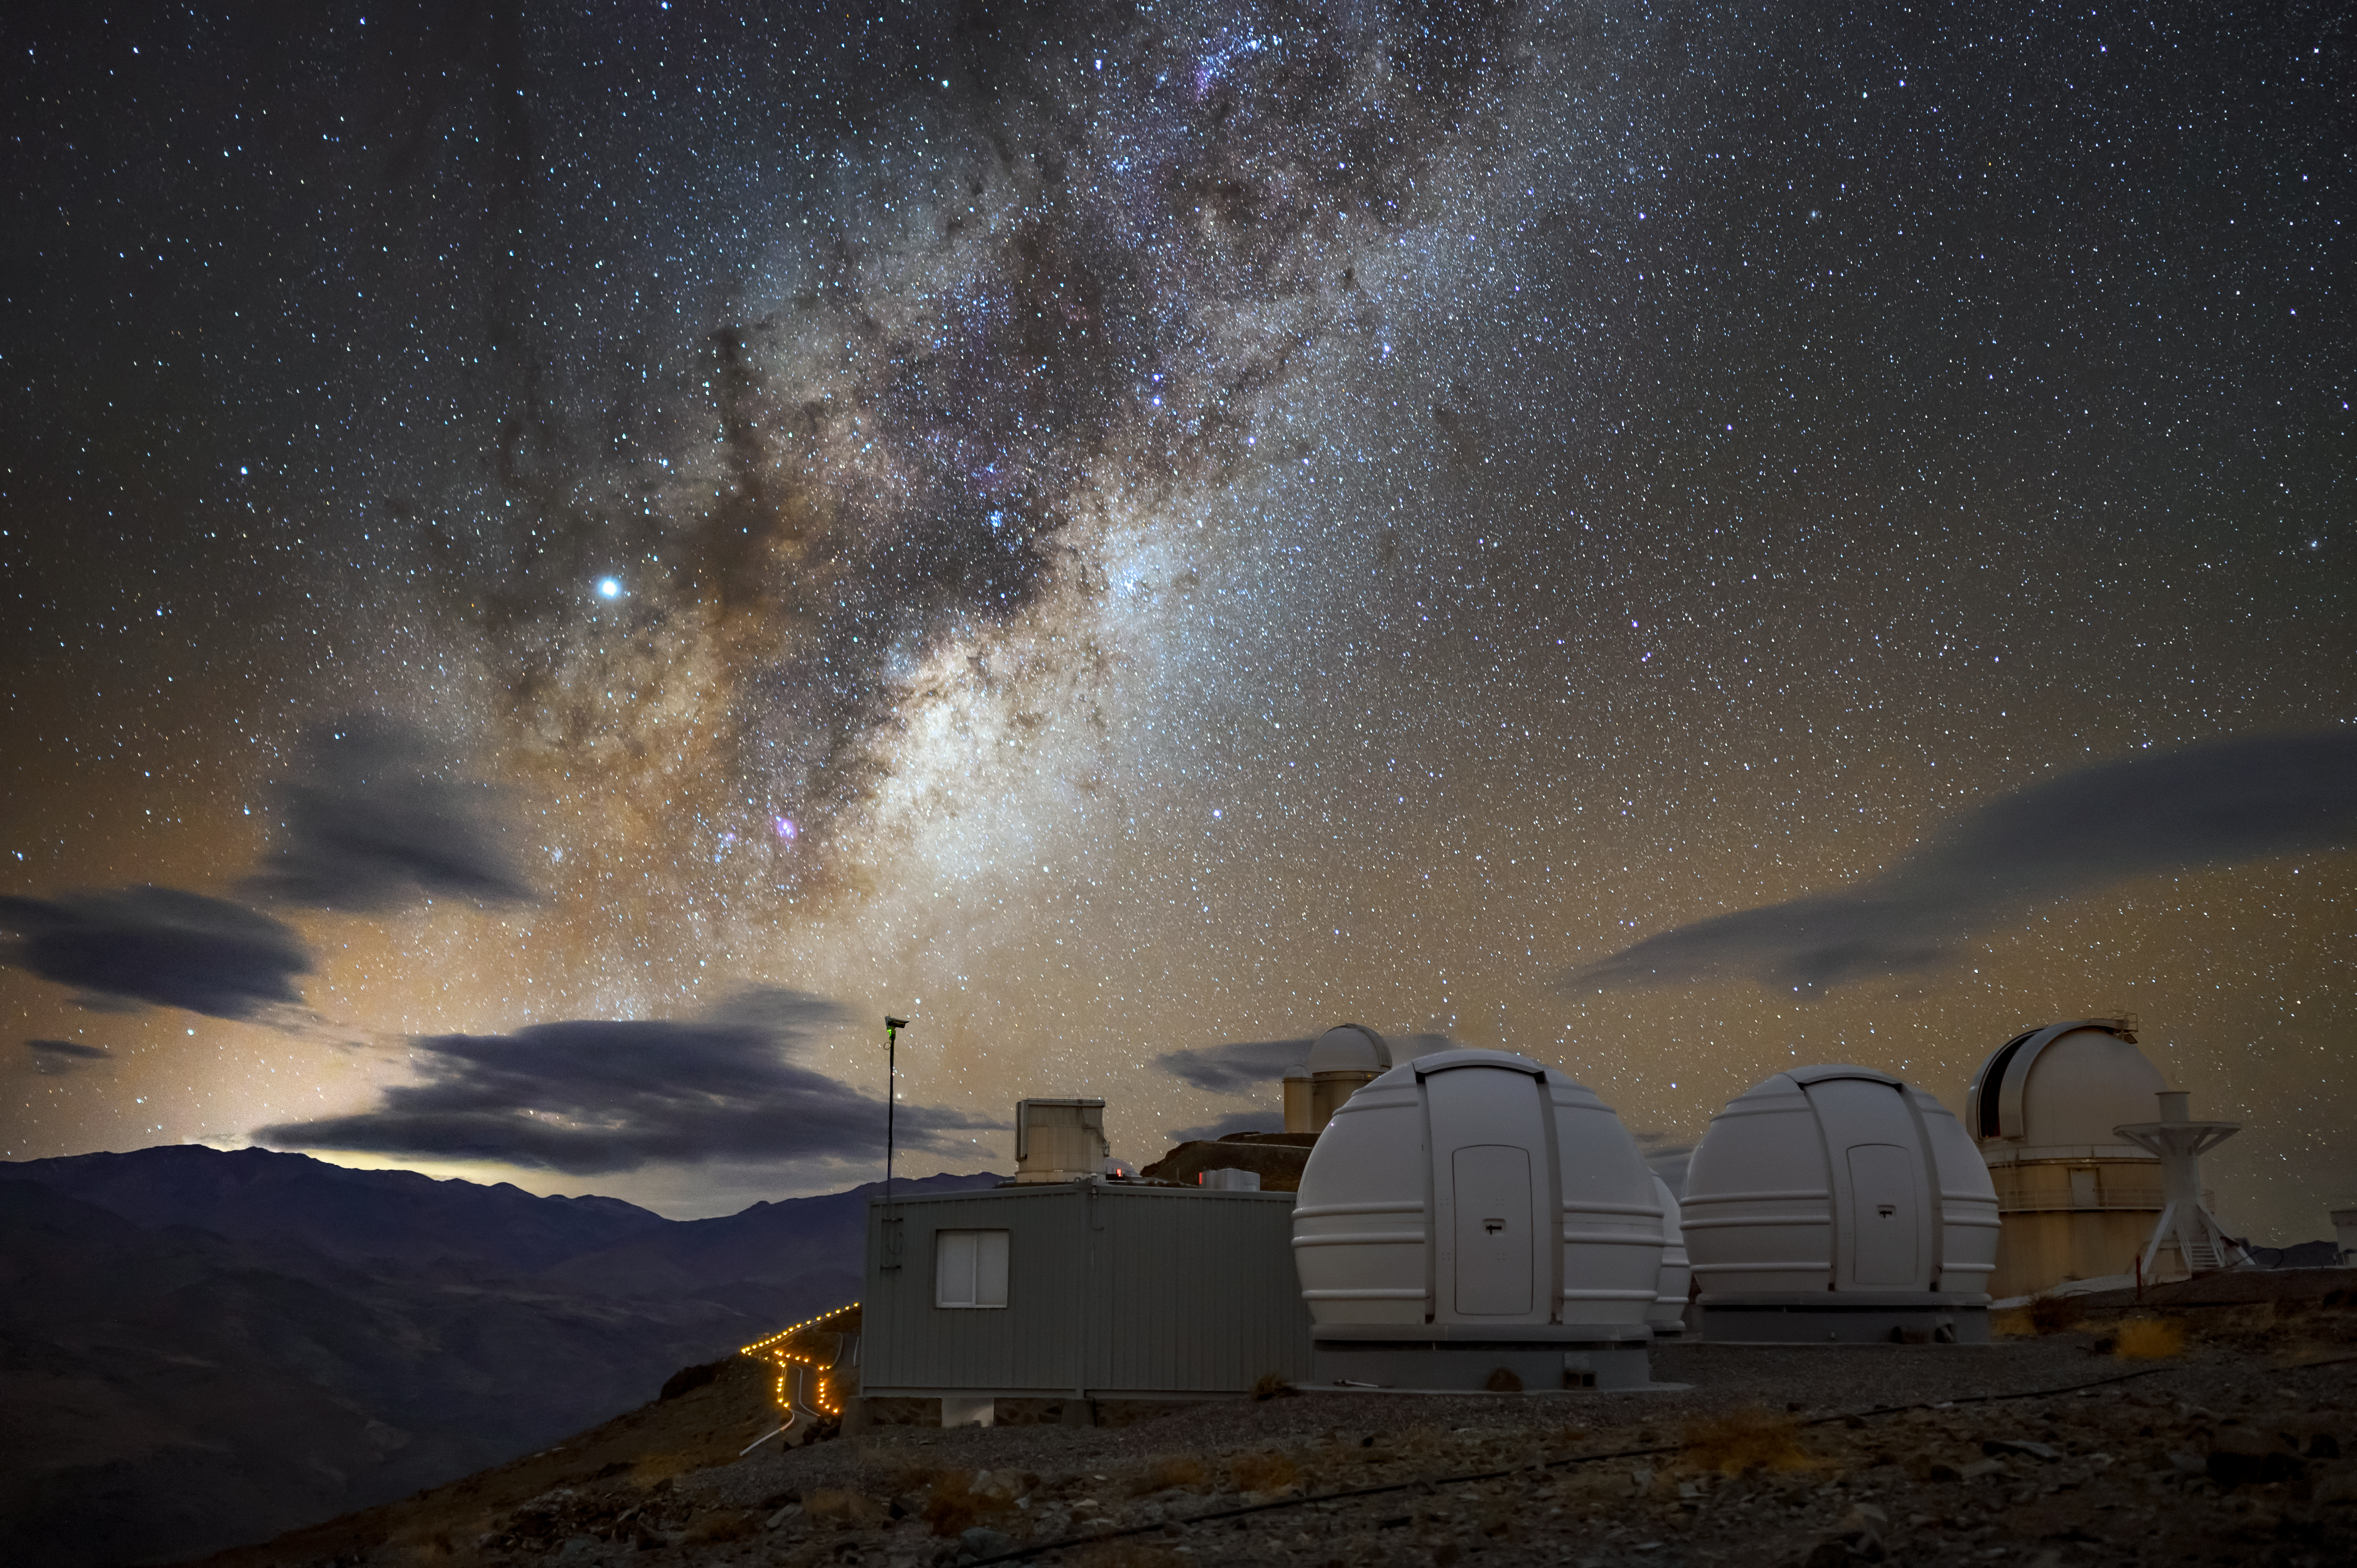

Milky Way from La Silla

This image was taken from ESO's La Silla Observatory, and boasts a spectacular view of the Milky Way alongside some of the telescopes from the site. The two very round domes in the foreground are home to two of the three ExTrA 60cm telescopes. The third dome is just visible behind these two, can you spot it?

These telescopes' mission is to detect Earth-sized exoplanets around cool stars, aiming to study their structure and composition.

Credit: ESO/A. Ghizzi Panizza